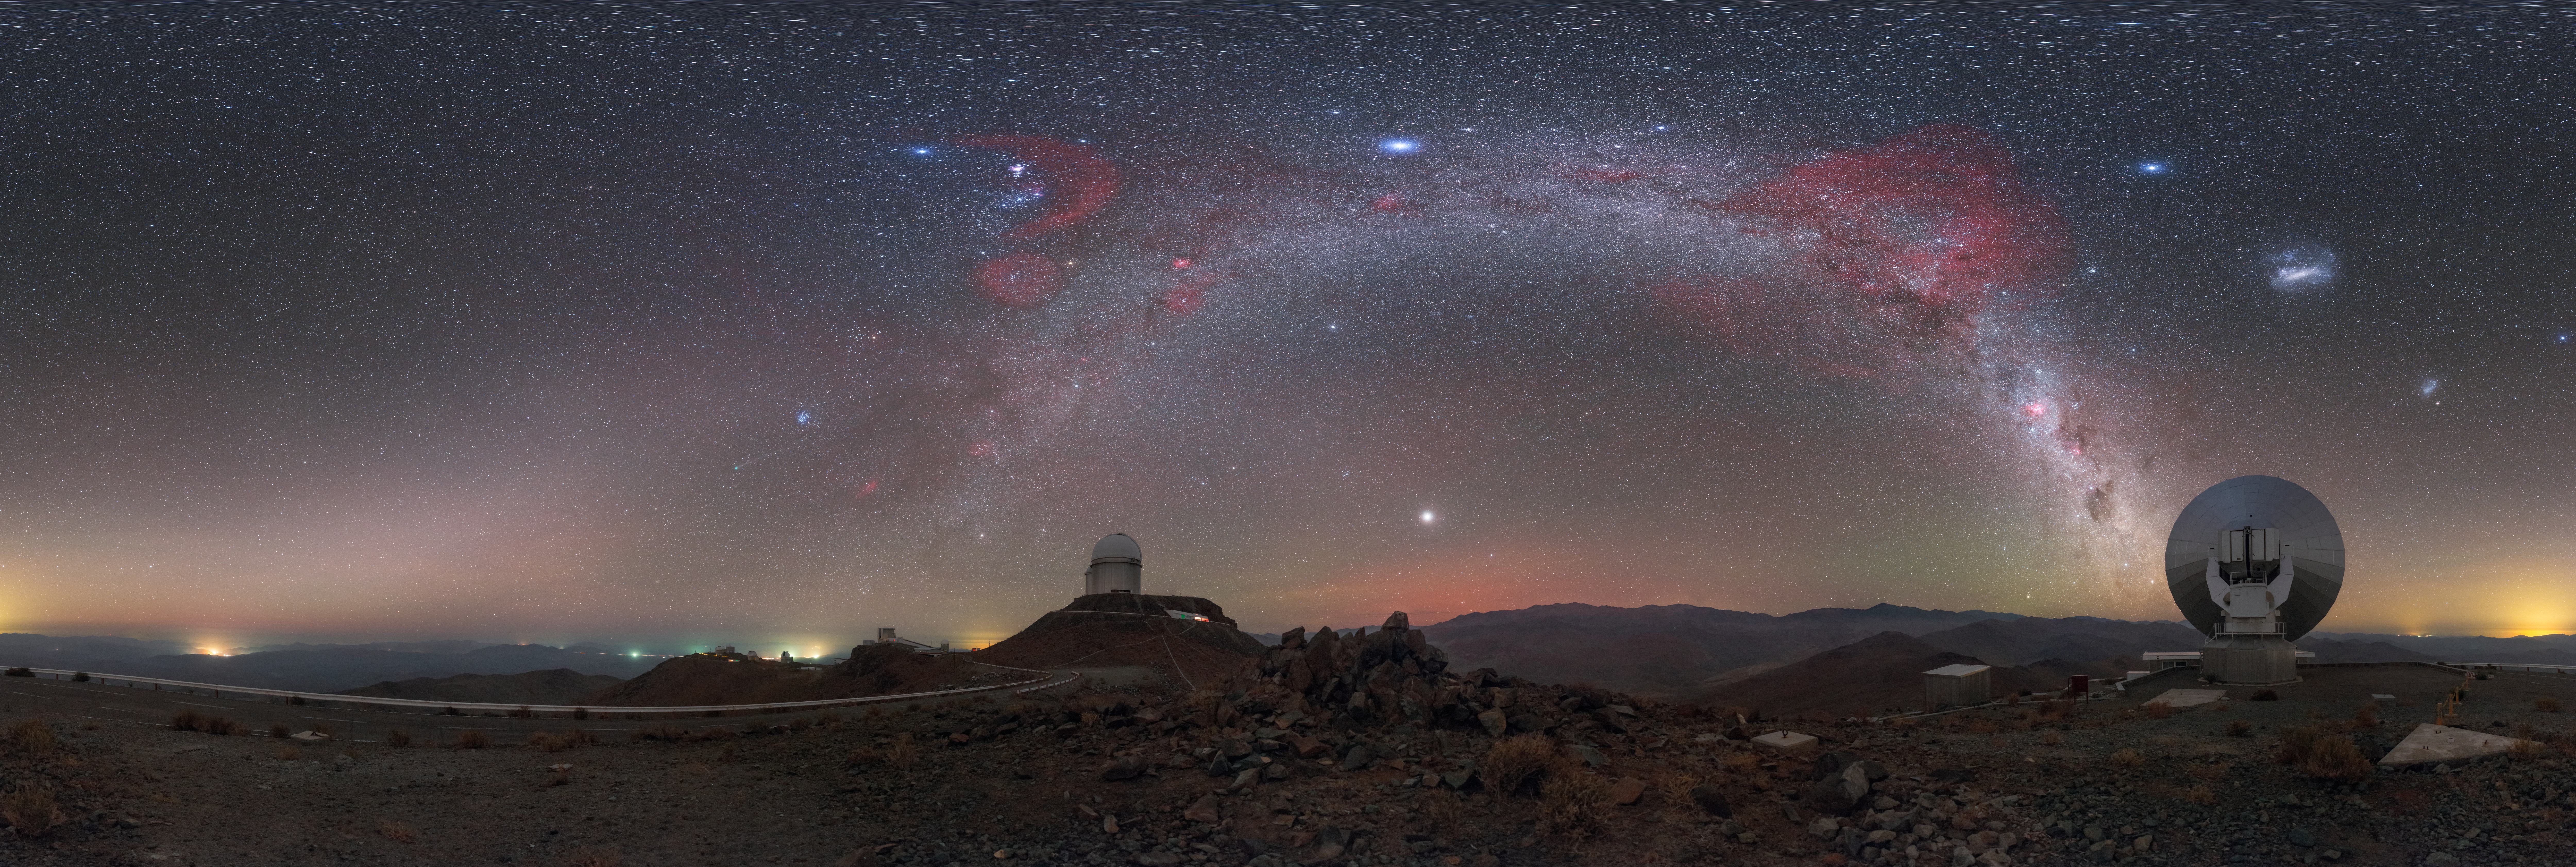

Night sky at La Silla

ESO's La Silla Observatory is the home to ground breaking technology and research. To achieve such optimal observing conditions, the site is very isolated at the outskirts of the Chilean Atacama Desert. This distinctive equirectangular panorama shows the La Silla site, with the stunning detail of the stars splashed across the sky.

Credit: ESO/P. Horálek